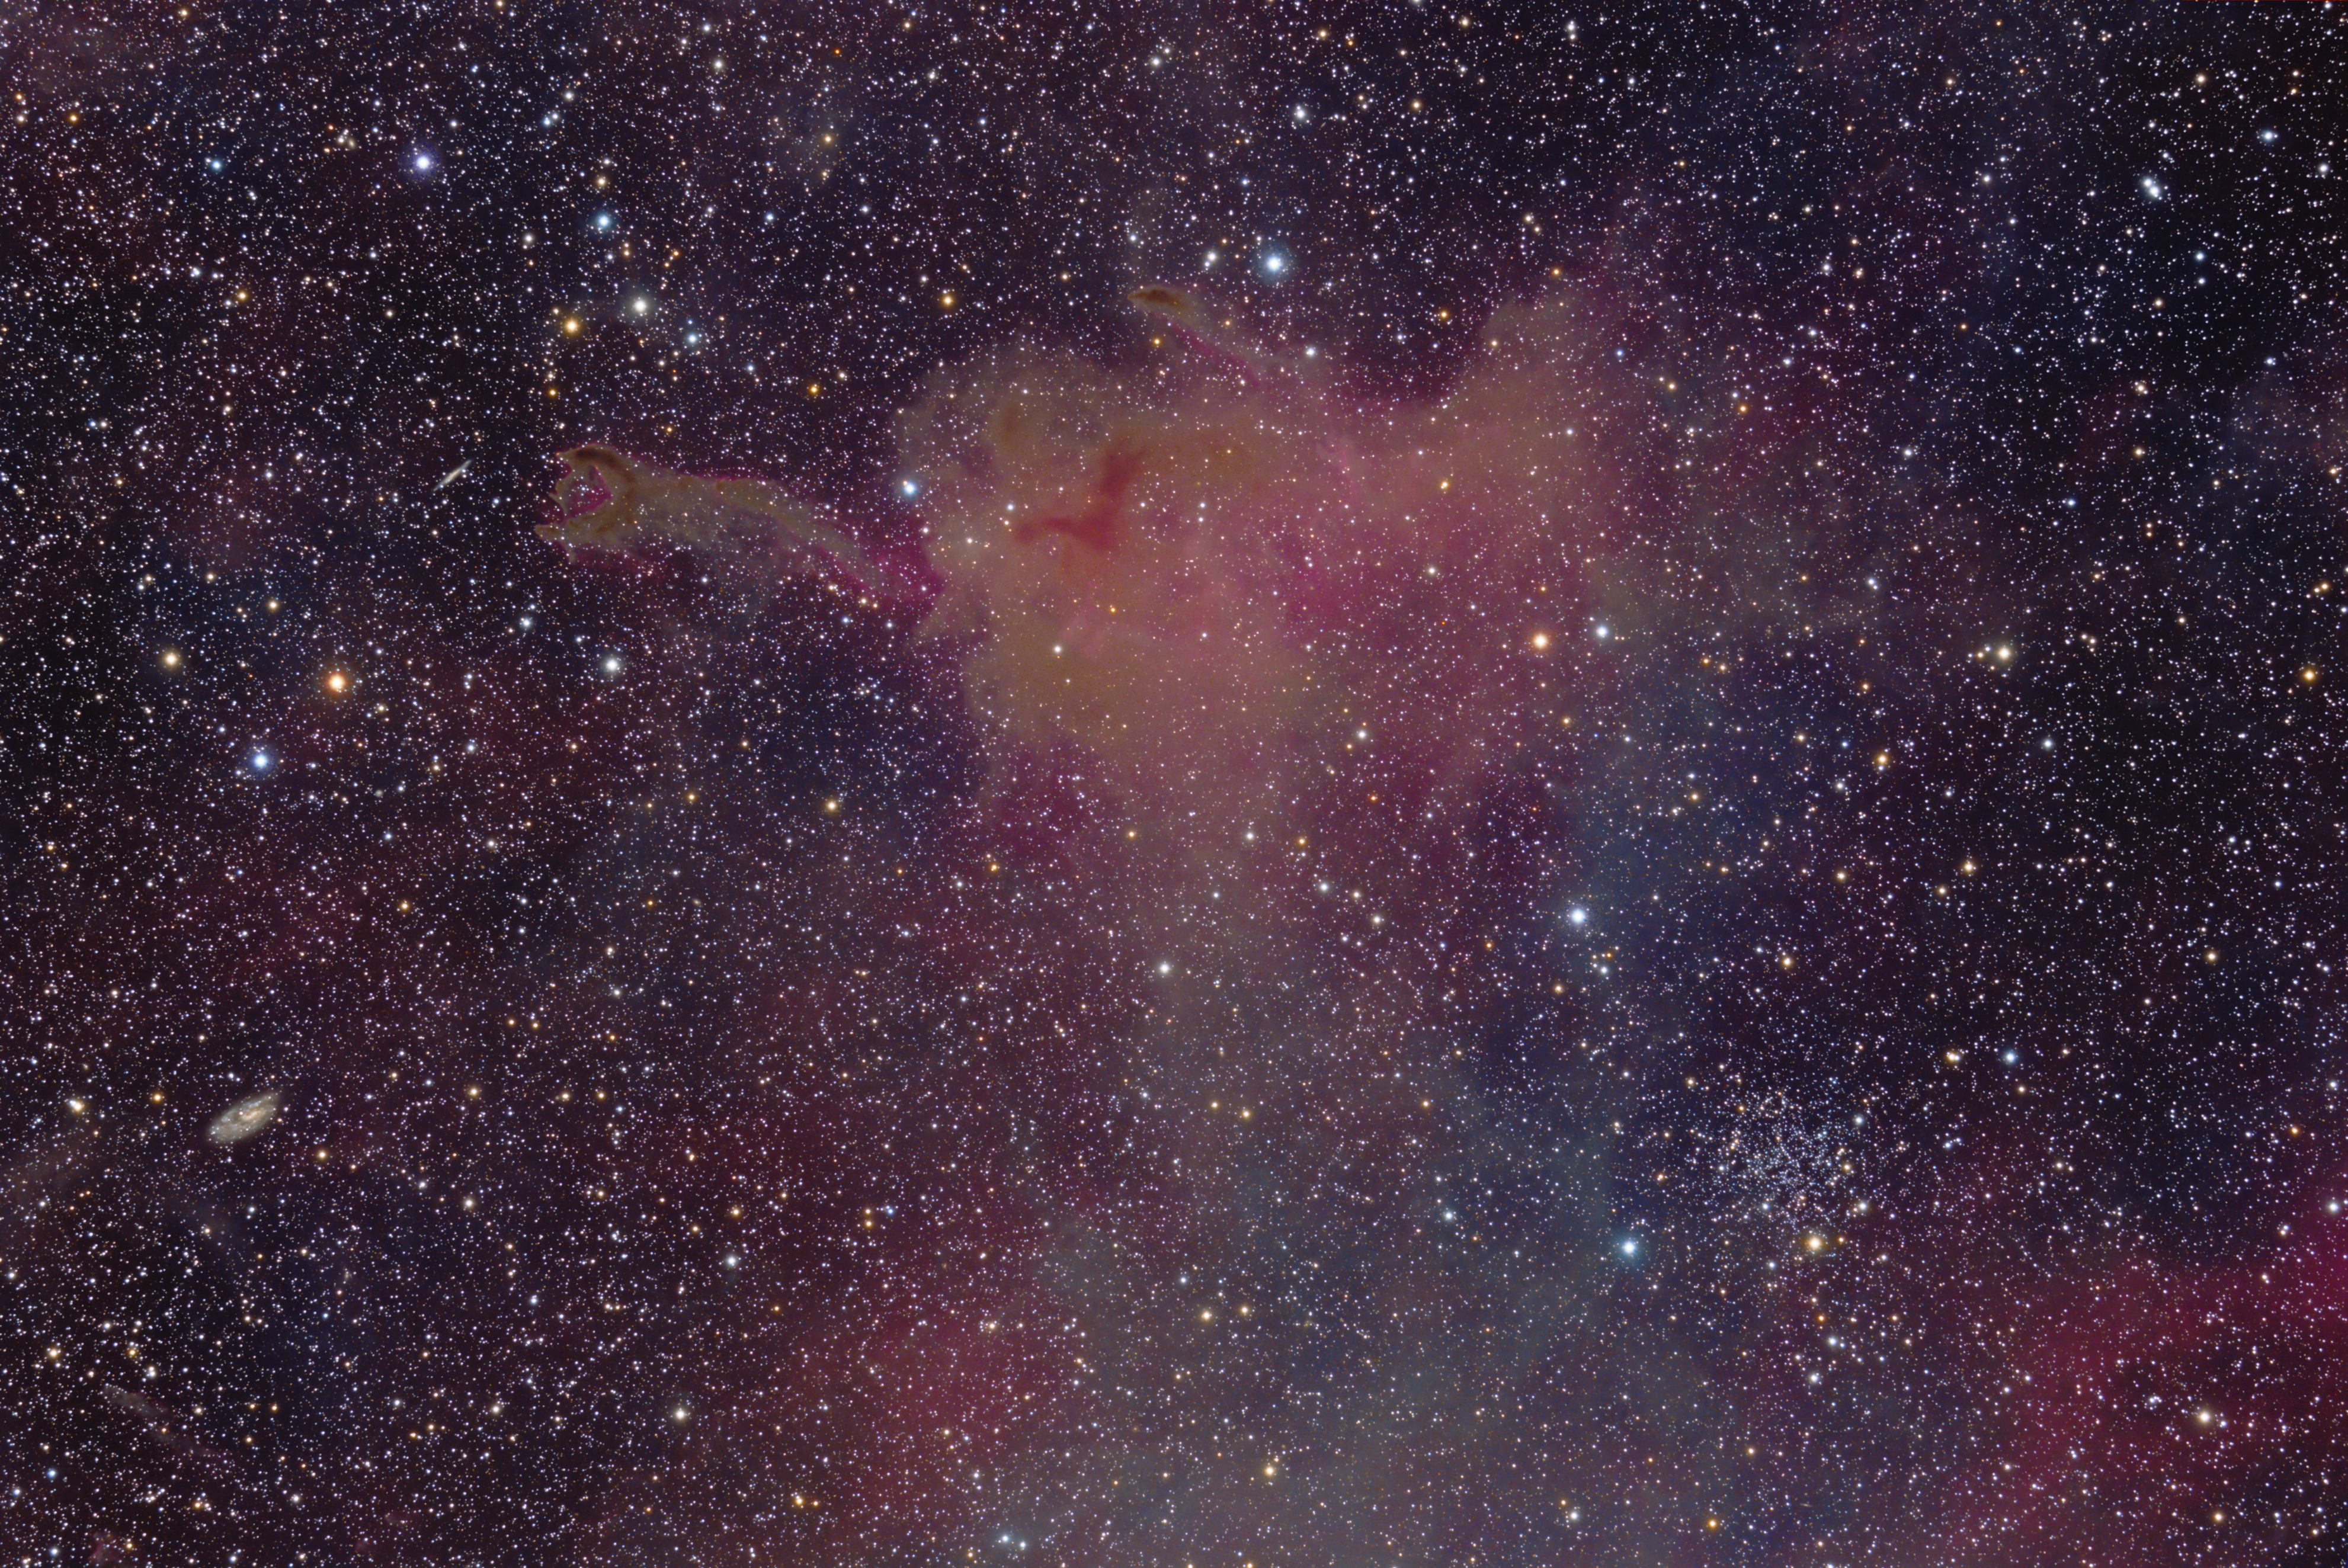

Cometary globule CG4

CG4 is about 1,300 light years from Earth. Its head is some 1.5 light-years in diameter, and its tail is about eight light-years long. The dusty cloud contains enough material to make several Sun-sized stars. CG4 is located in the constellation of Puppis.

Credit: ESO/J.Pérez